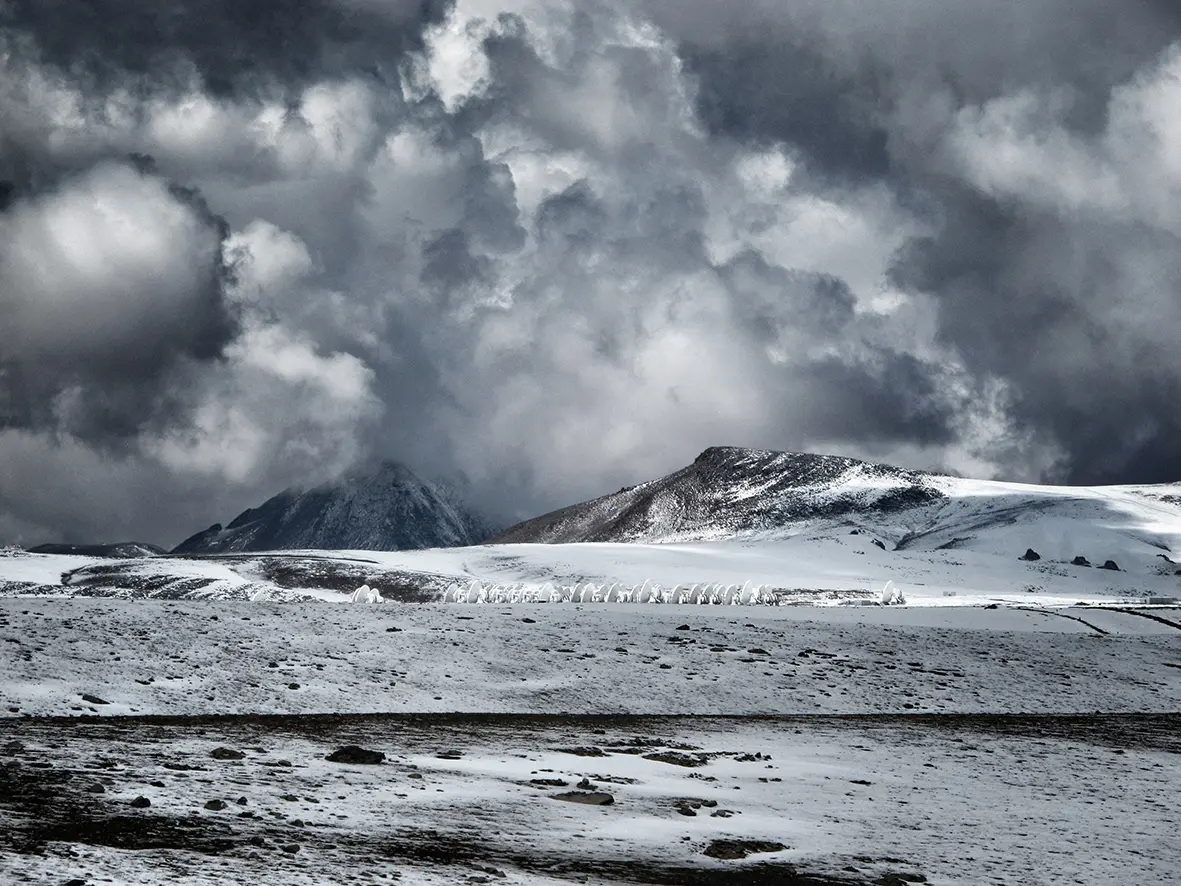

Snowy storms

Snowy storms during the Altiplanic Winter at Chajnantor.

Credit: Ralph Bennett - ALMA (ESO/NAOJ/NRAO)